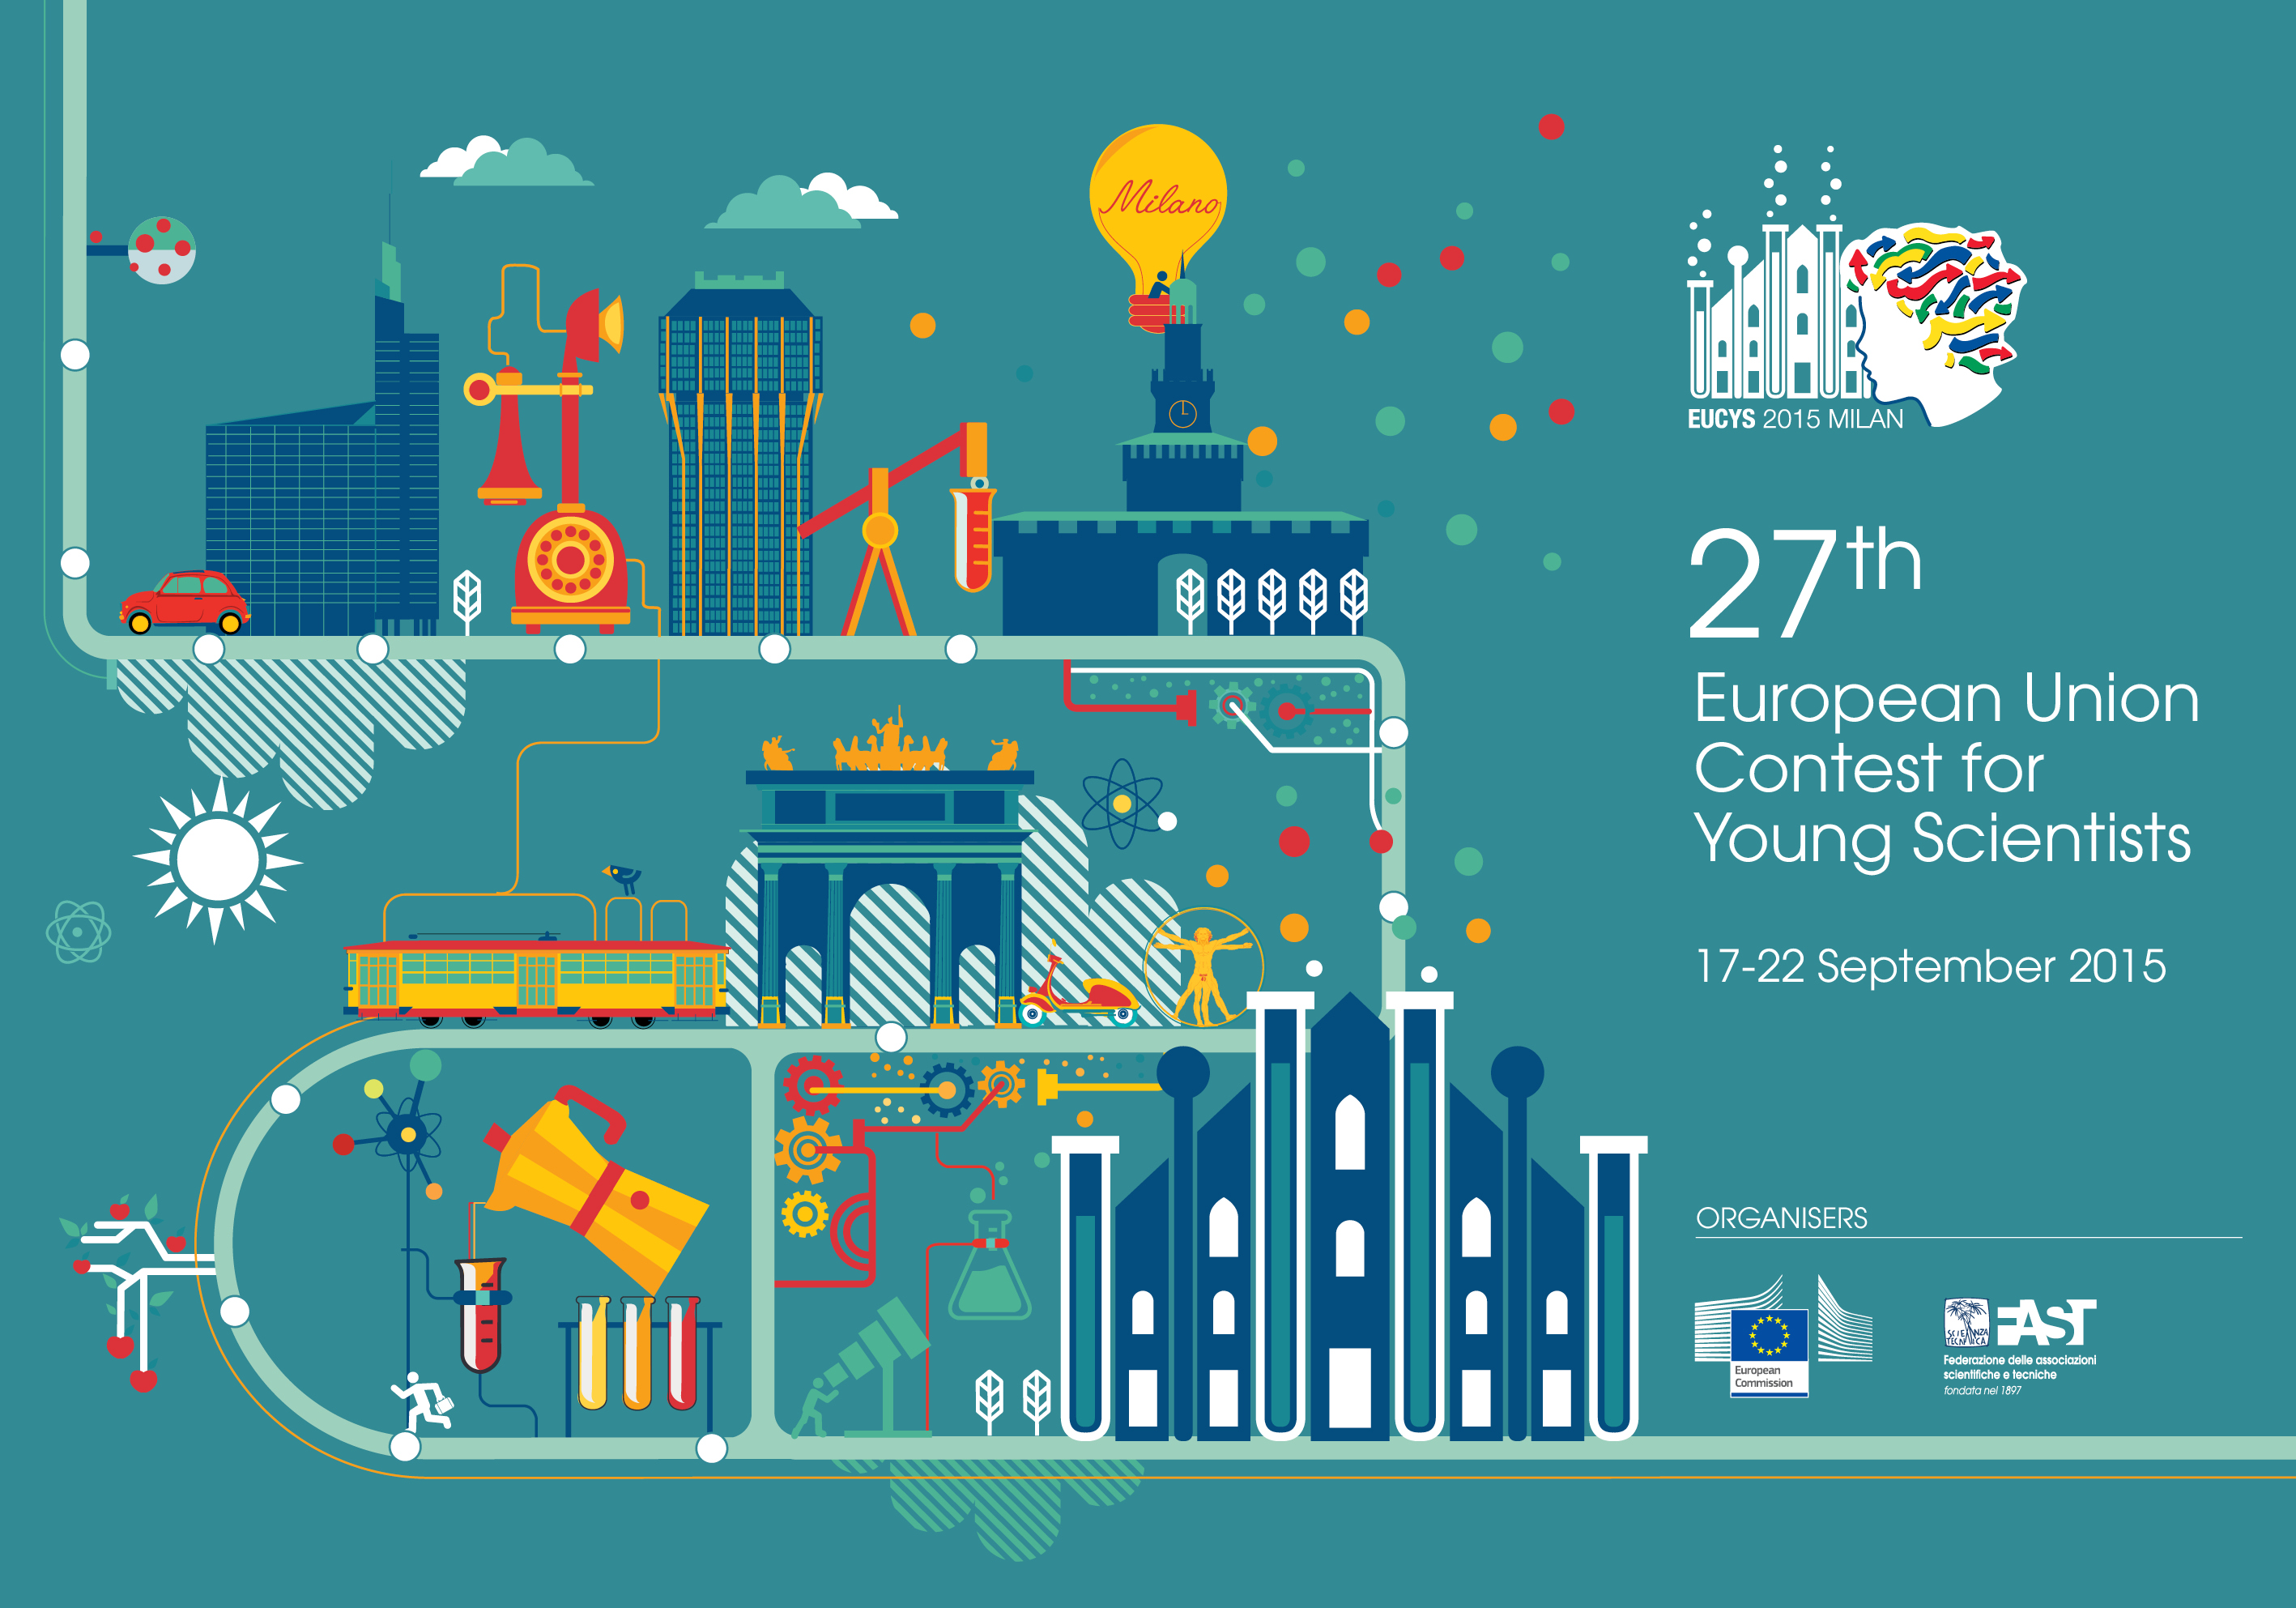

2015 European Union Contest for Young Scientists

Between the 17 and 21 September 2015, over 169 young scientists aged between 14 and 20 presented a total of 103 projects from 39 countries to a panel of international judges at the Fabbrica del Vapore in Milan, Italy. This was the 27th time that the European Union Contest for Young Scientists (EUCYS) contest had been held, and the 2015 contest was the largest in its history of over three decades.

As an EIROforum member, ESO provided the prize for the best project in the field of astronomical and space physics. Paulina Drożak of Poland was the winner in this category. She will receive a trip to ESO’s sites in Chile, including visits to the Paranal Observatory and the ESO facilities in Santiago for her project on the relationship between temperature anomalies on Earth and solar activity.

Credit: European Commission/FAST